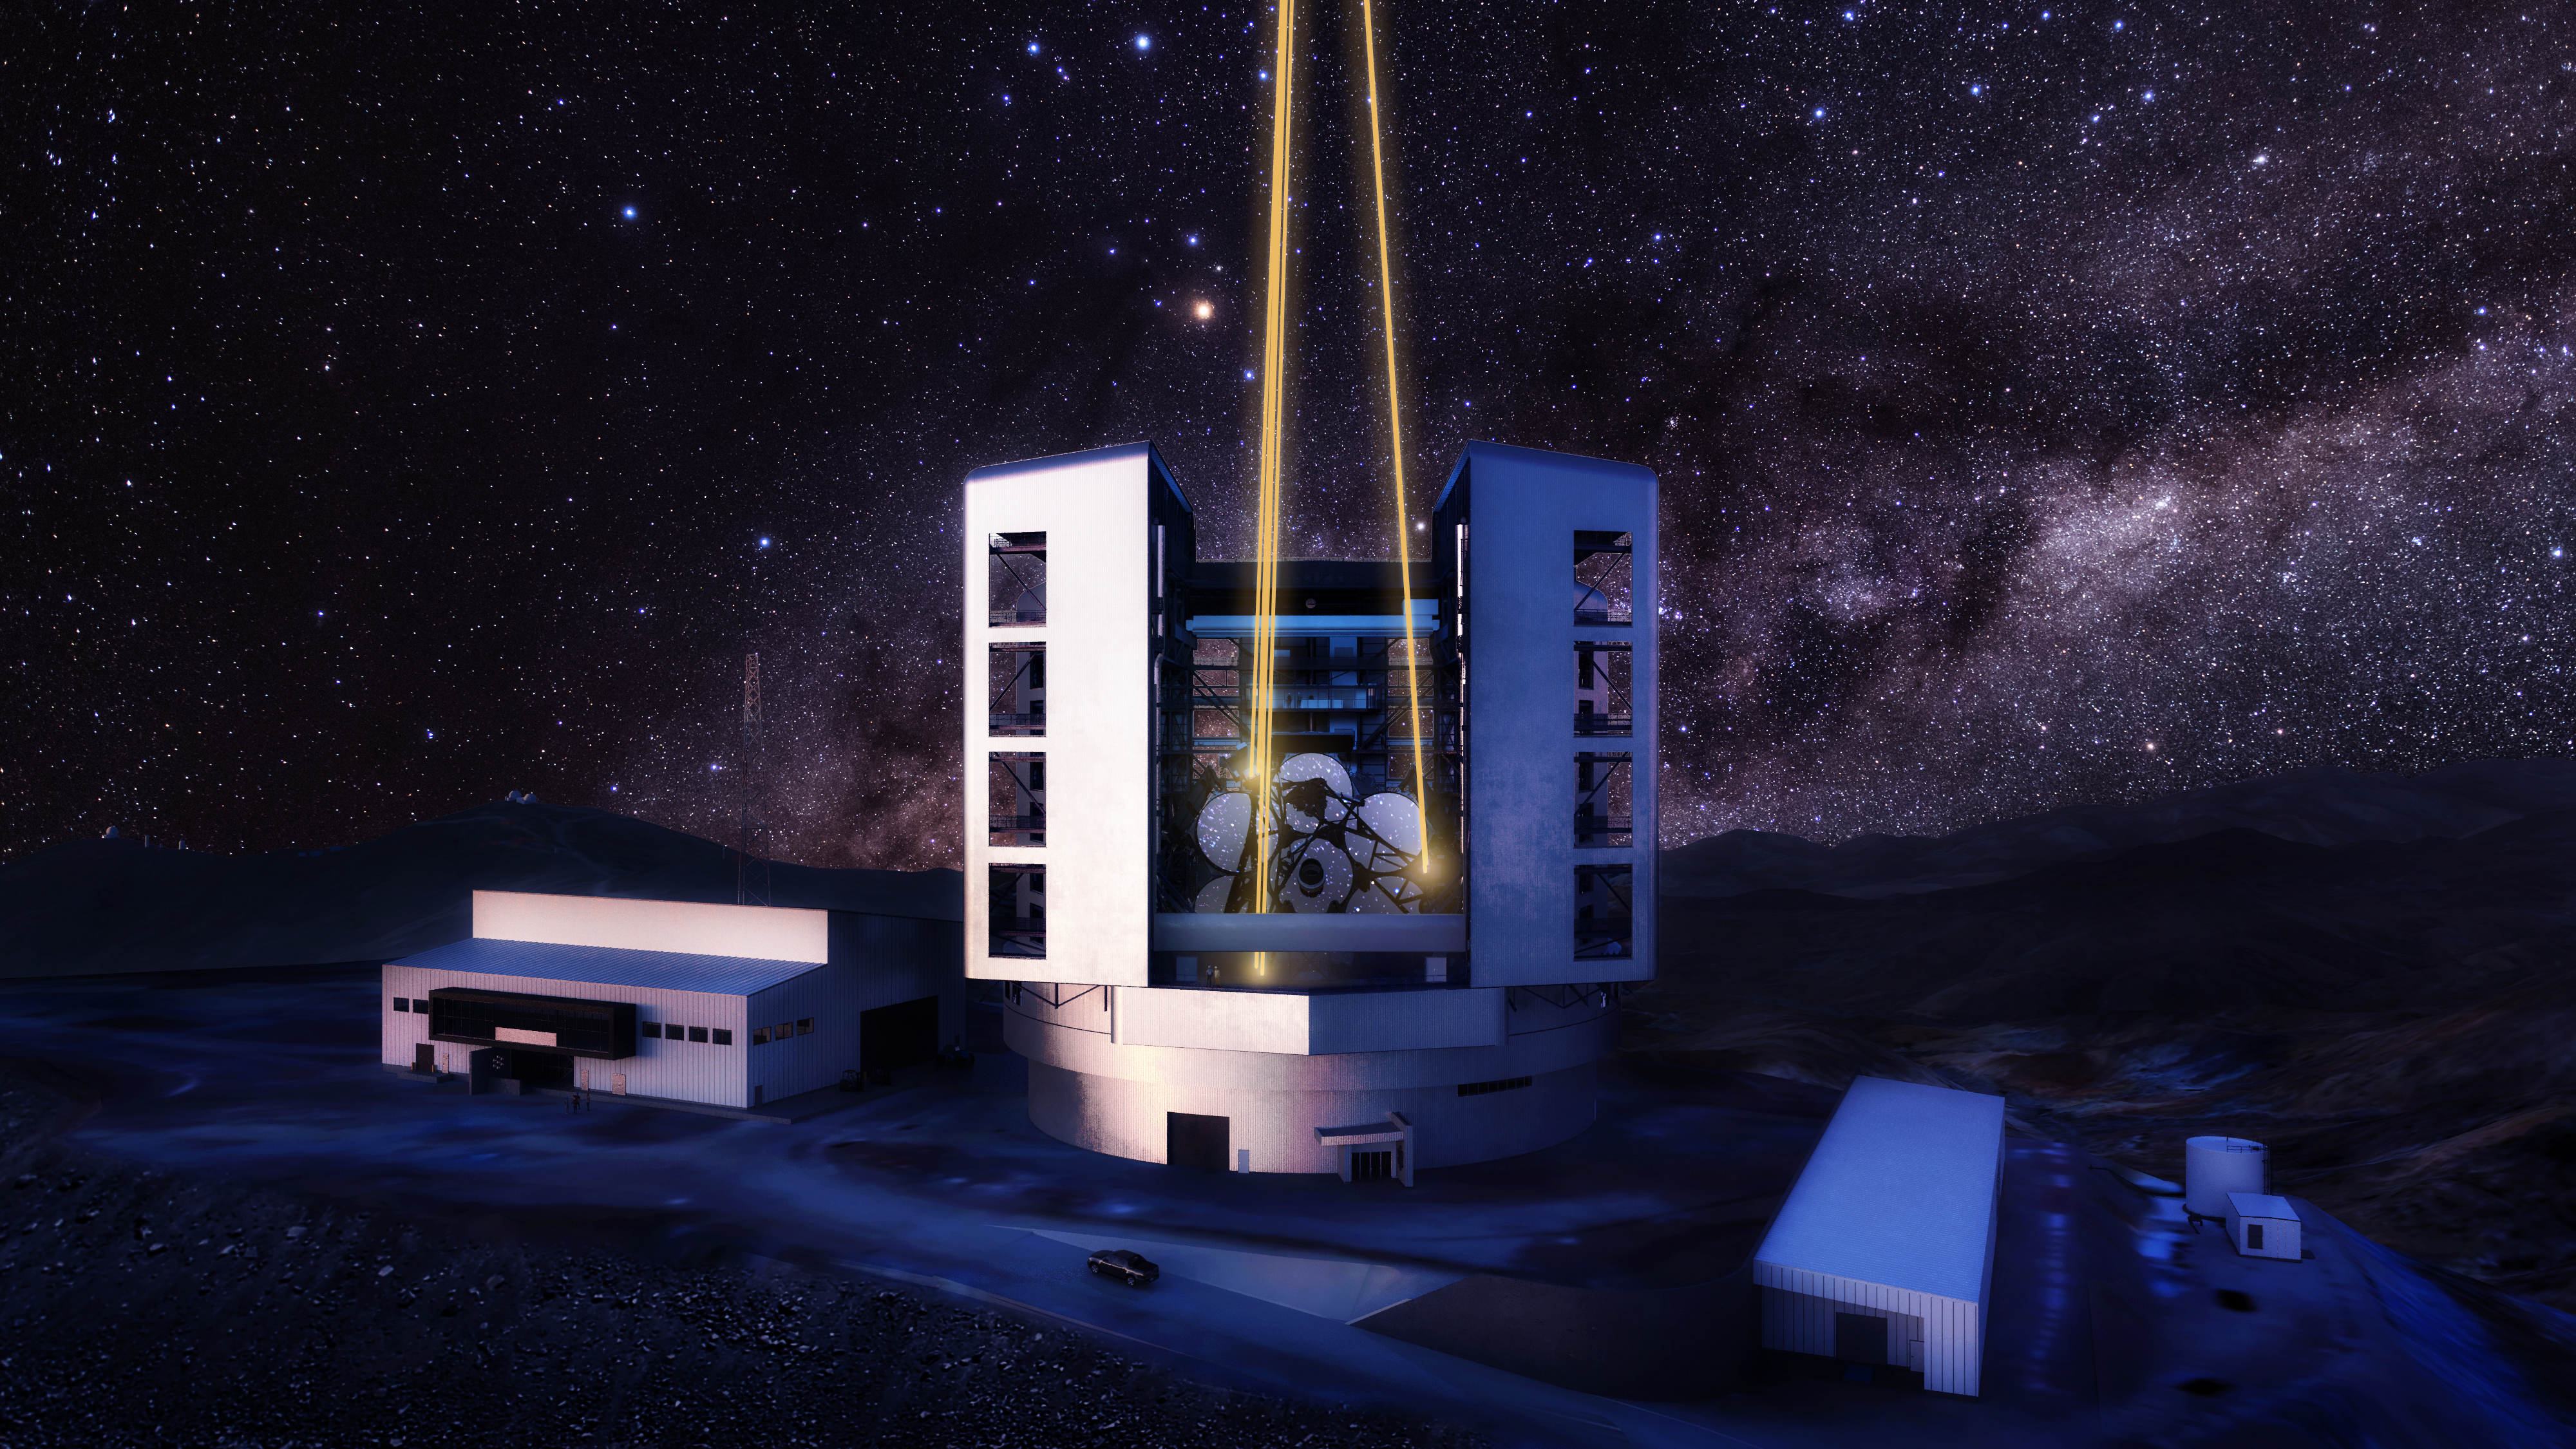

Giant Magellan Telescope exterior rendering at night

Nighttime exterior rendering of the Giant Magellan Telescope with support site buildings in the foreground at Las Campanas Observatory in Chile's Atacama Desert.

Credit: Giant Magellan Telescope – GMTO Corporation